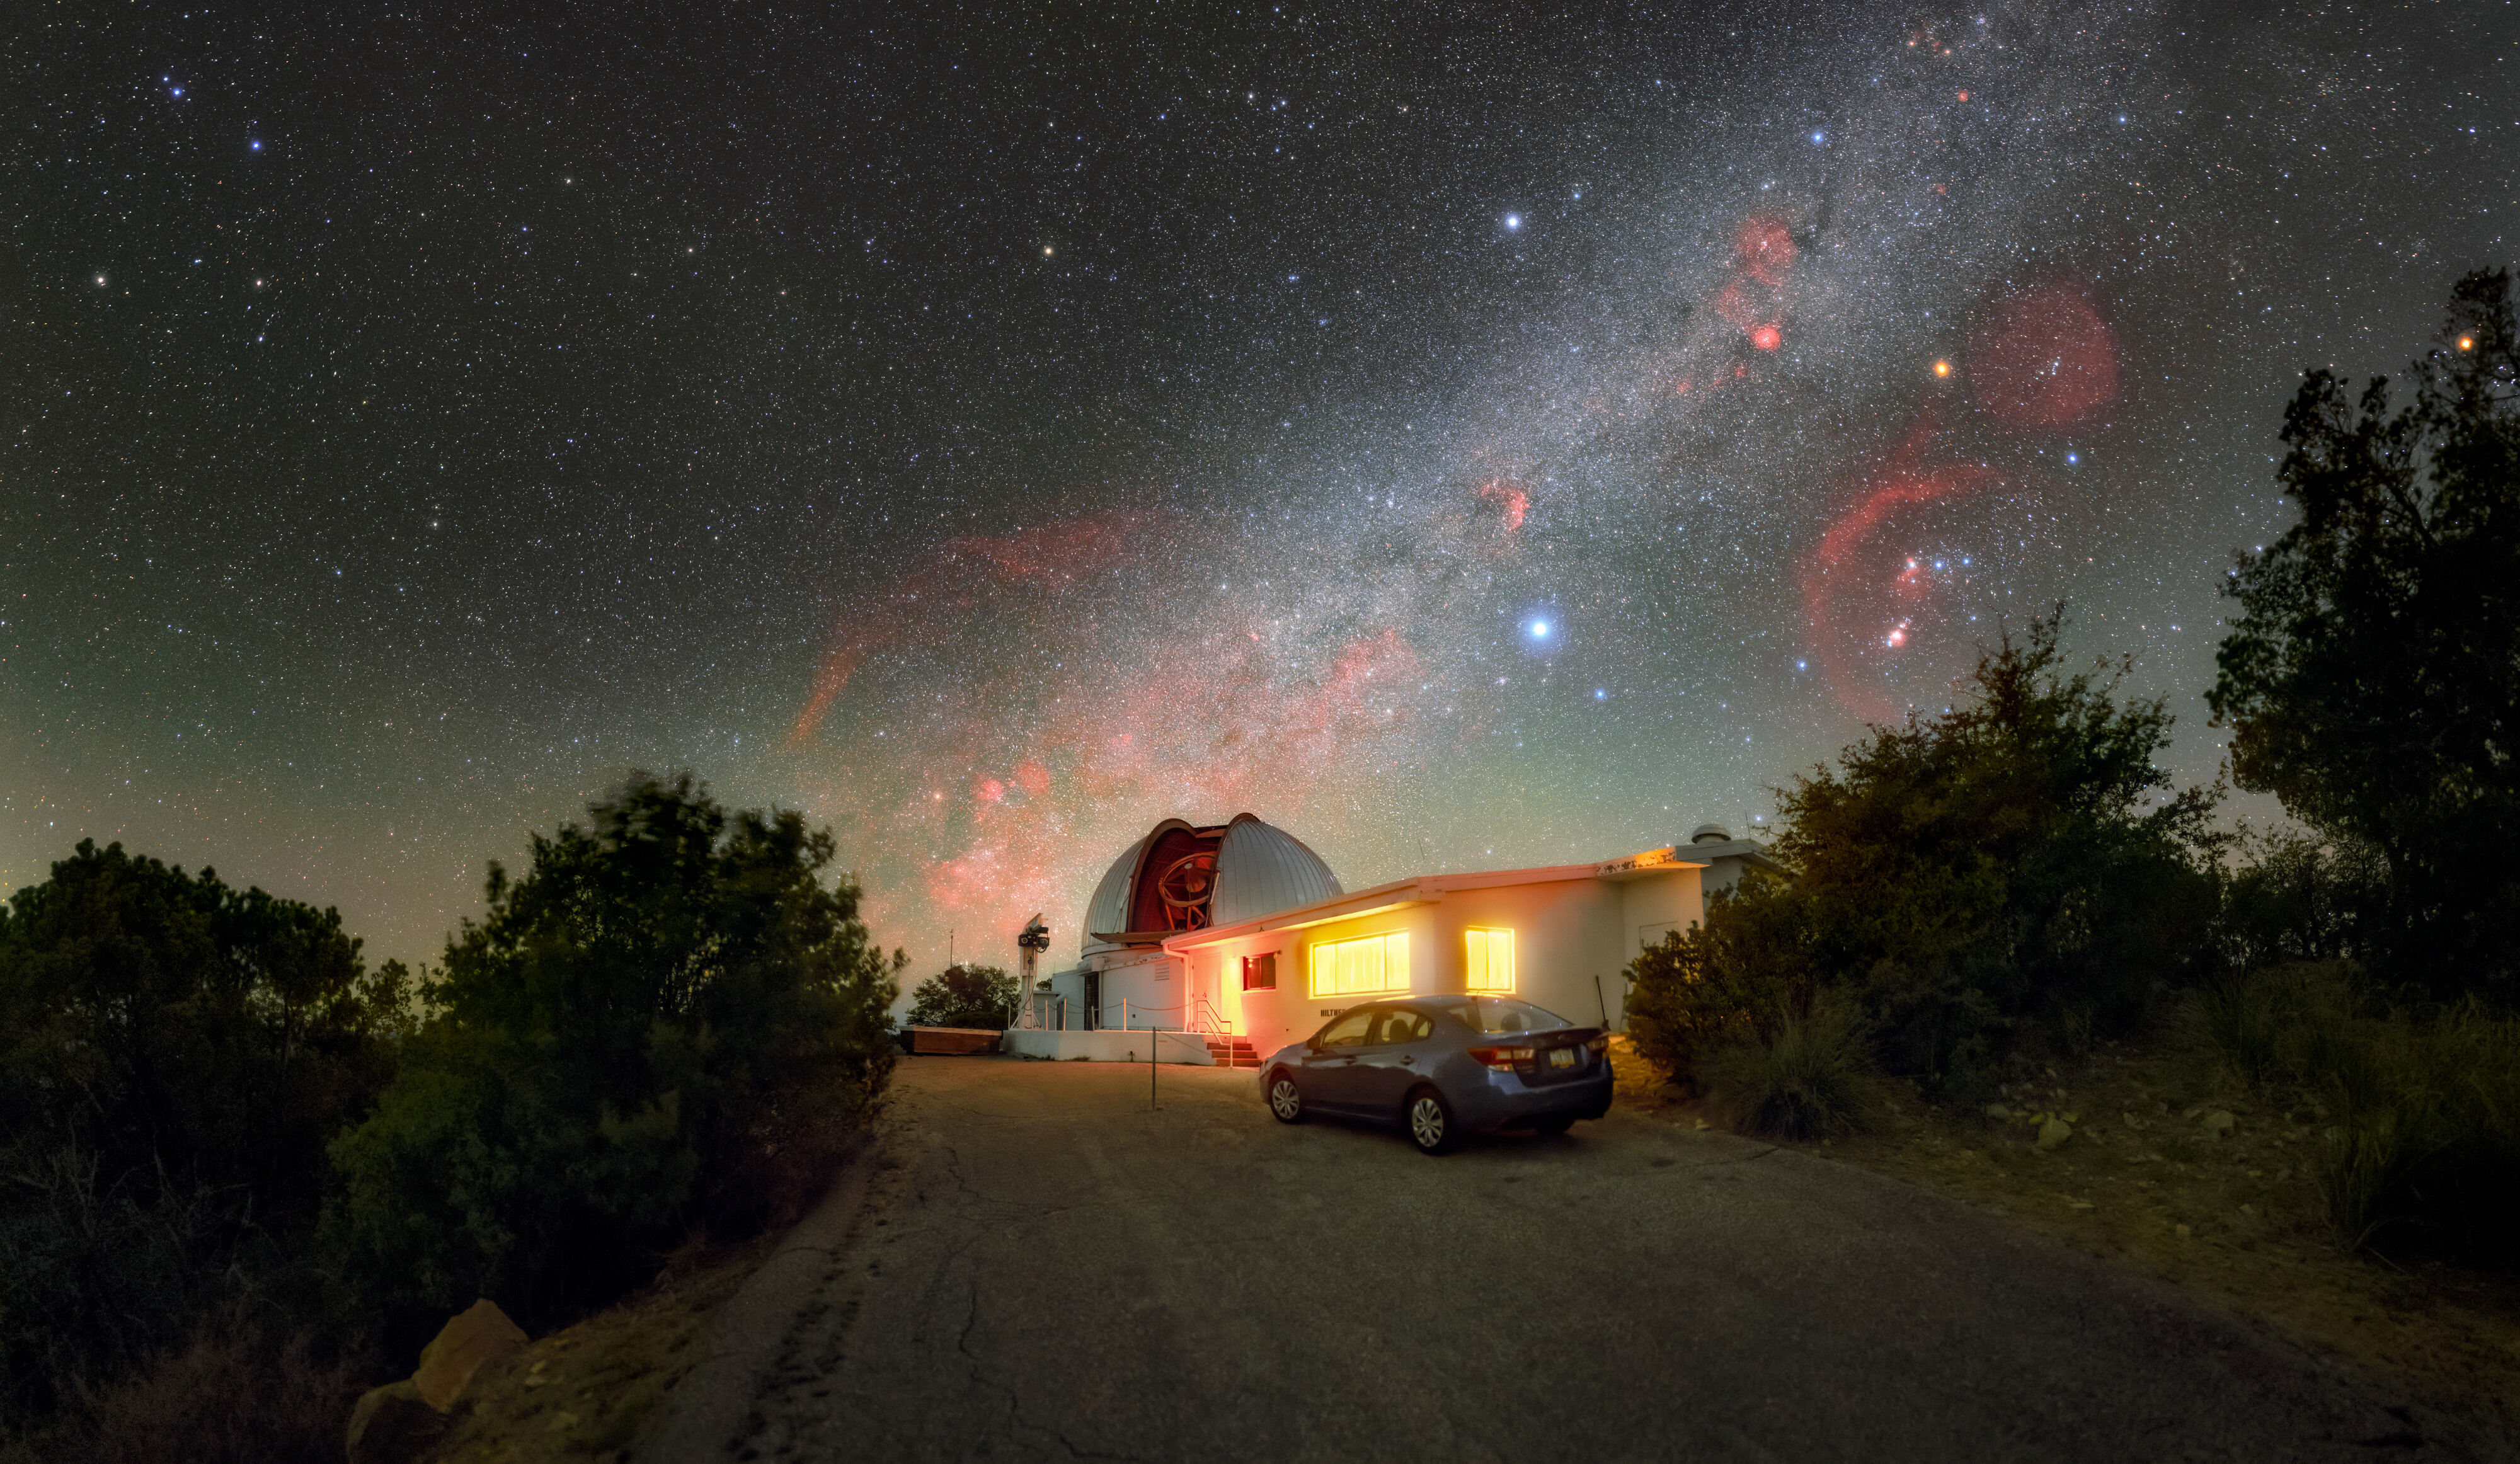

Hiltner Under the Darkness

The Hiltner 2.4-meter Telescope, located at the U.S. National Science Foundation Kitt Peak National Observatory (KPNO), a Program of NSF NOIRLab, points upward to capture mysteries in the all-encompassing darkness. The Milky Way swirls overhead as red emission nebulae are peppered about. The largest of the nebulae in this image is the Gum Nebula (Gum 12), in the center of this image near the horizon. To the right of the Gum Nebula is the brightest star in the sky, Sirius. Further to the right, overlaid on another emission nebula is the constellation Orion, identifiable by its three-star ‘belt’.

The Hiltner Telescope is part of the MDM Observatory, which is owned and operated by the University of Michigan, Dartmouth College, Ohio State University, Columbia University, and Ohio University. This observatory also includes the McGraw-Hill 1.3-meter Telescope, located down the road from the Hiltner Telescope. The faint light inside the observatory is enhanced manyfold by the long exposure time of the photo.

This photo was taken as part of the NOIRLab 2022 Photo Expedition to all NOIRLab sites. Petr Horálek, the photographer, is a NOIRLab Audiovisual Ambassador.

Credit: KPNO/NOIRLab/NSF/AURA/P. Horálek (Institute of Physics in Opava)